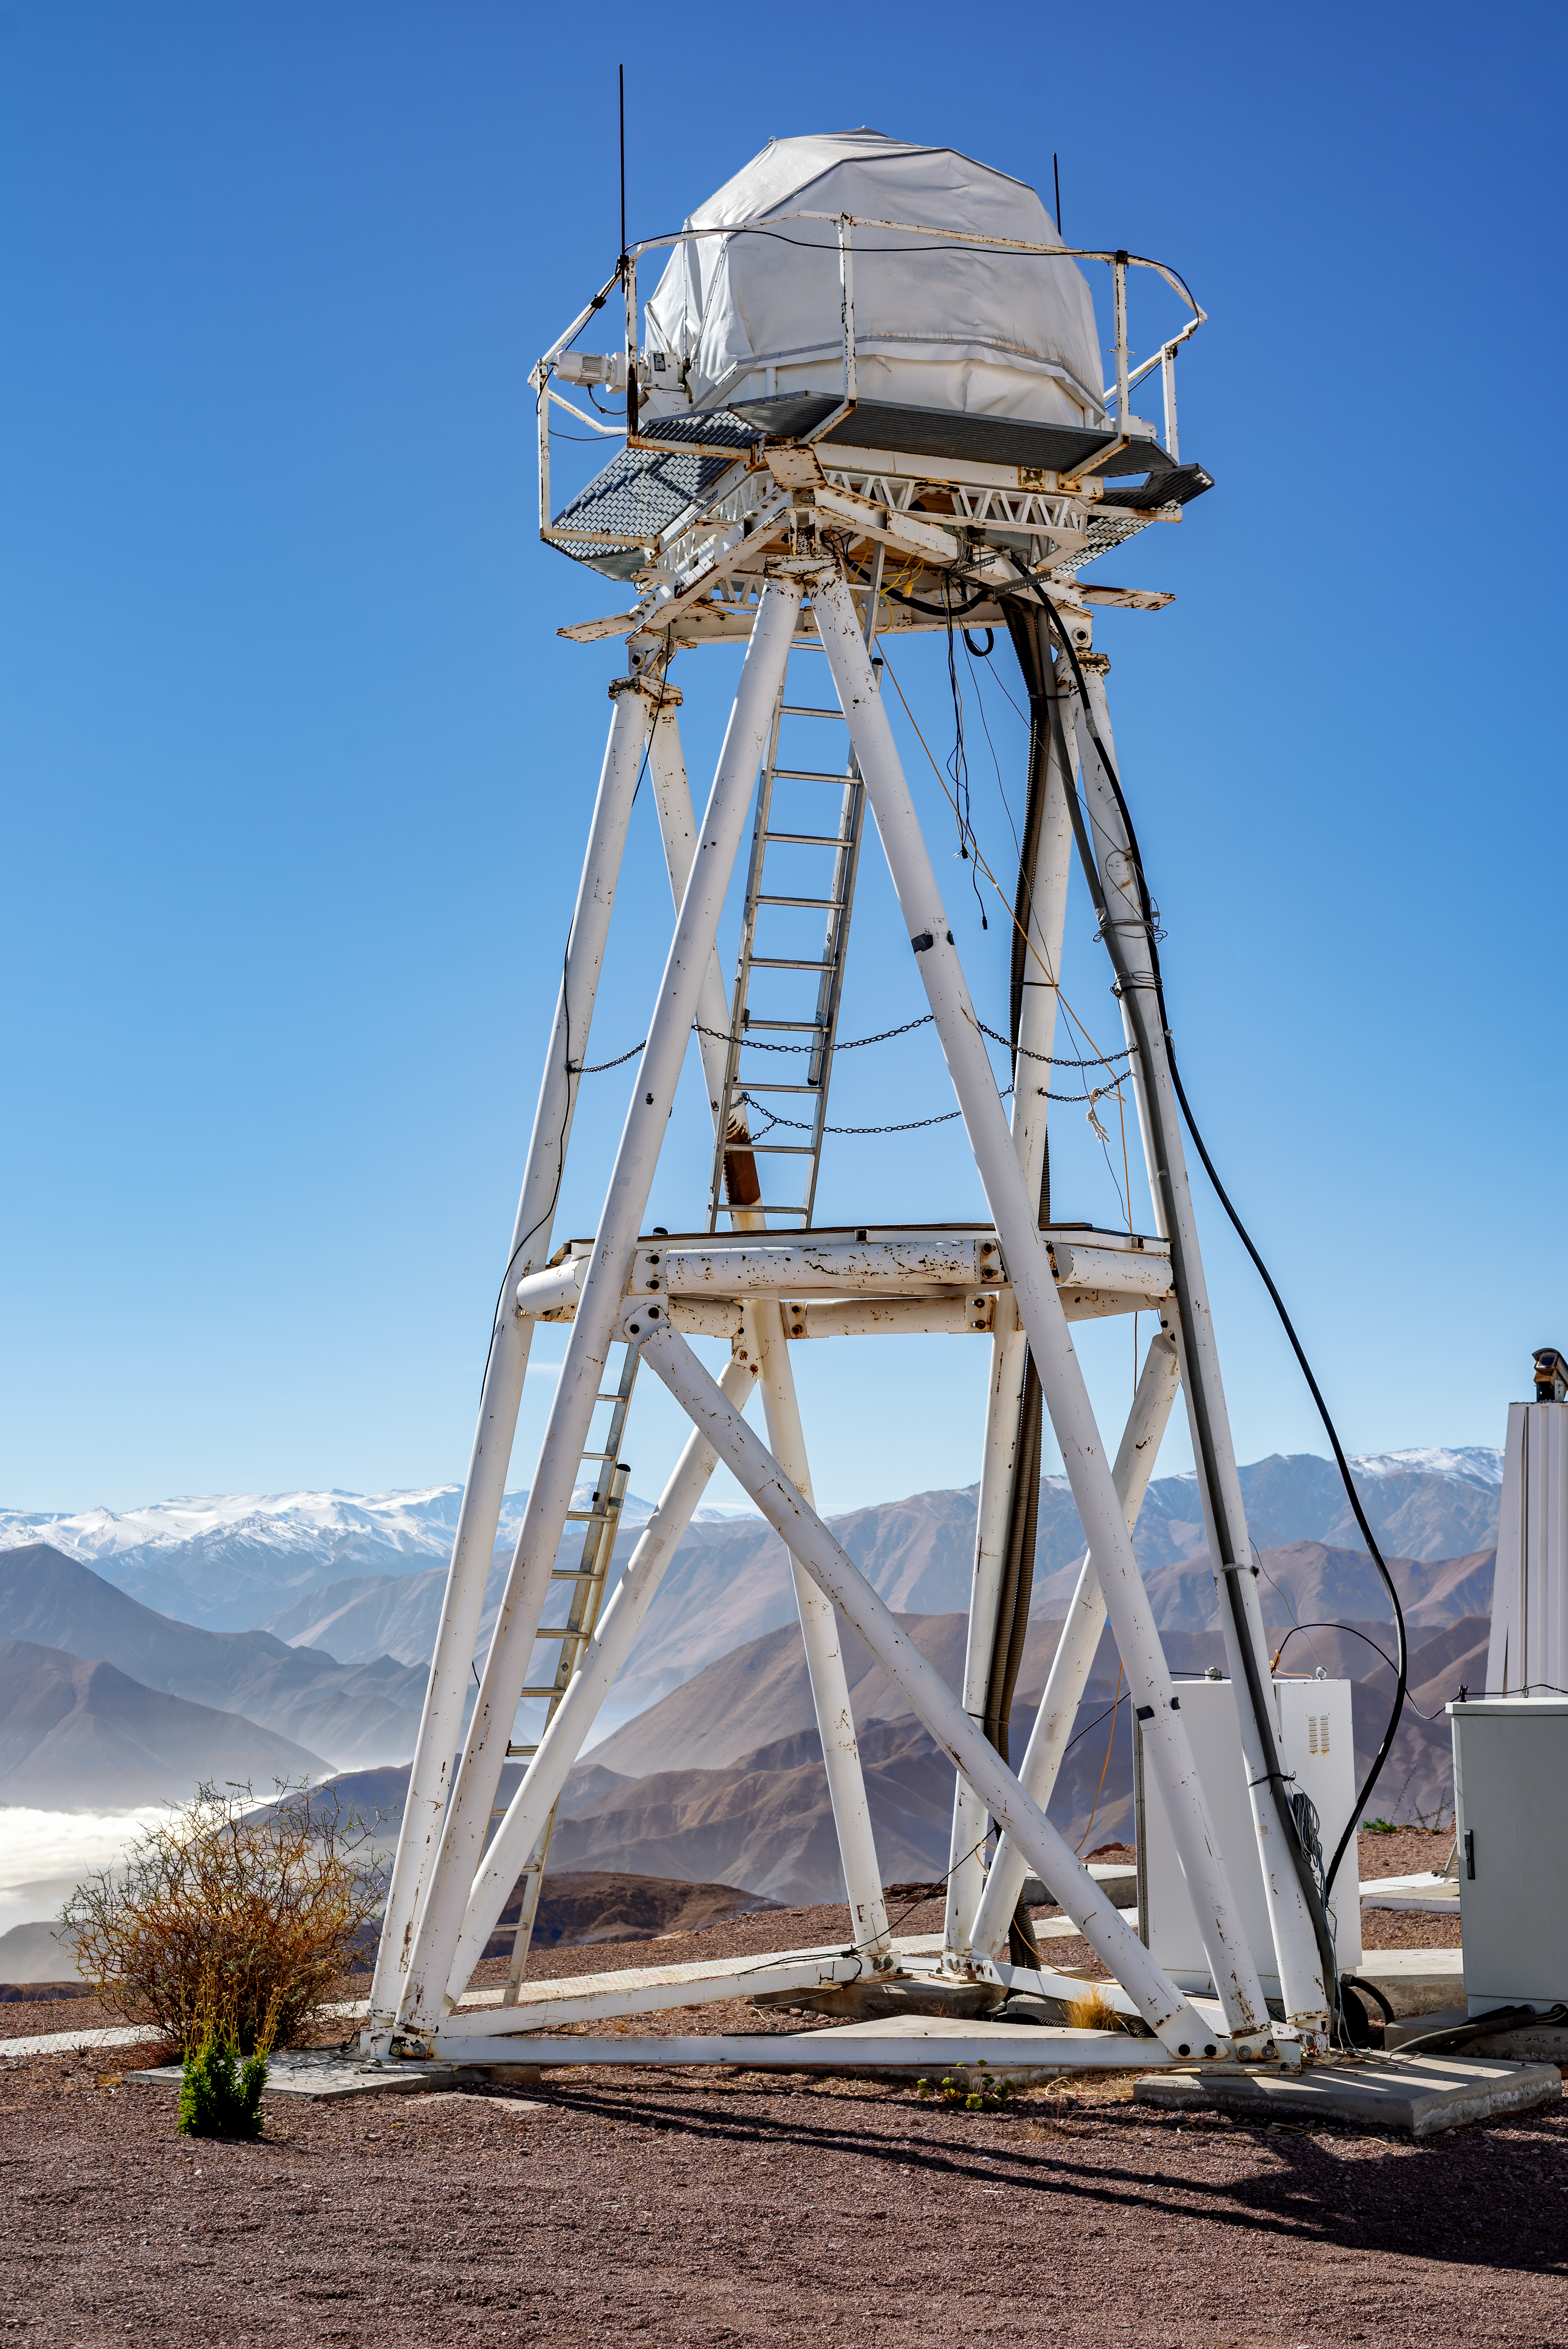

DIMM1 Seeing Monitor

DIMM1 Seeing Monitor.

Credit: CTIO/NOIRLab/NSF/AURA/D. Munizaga